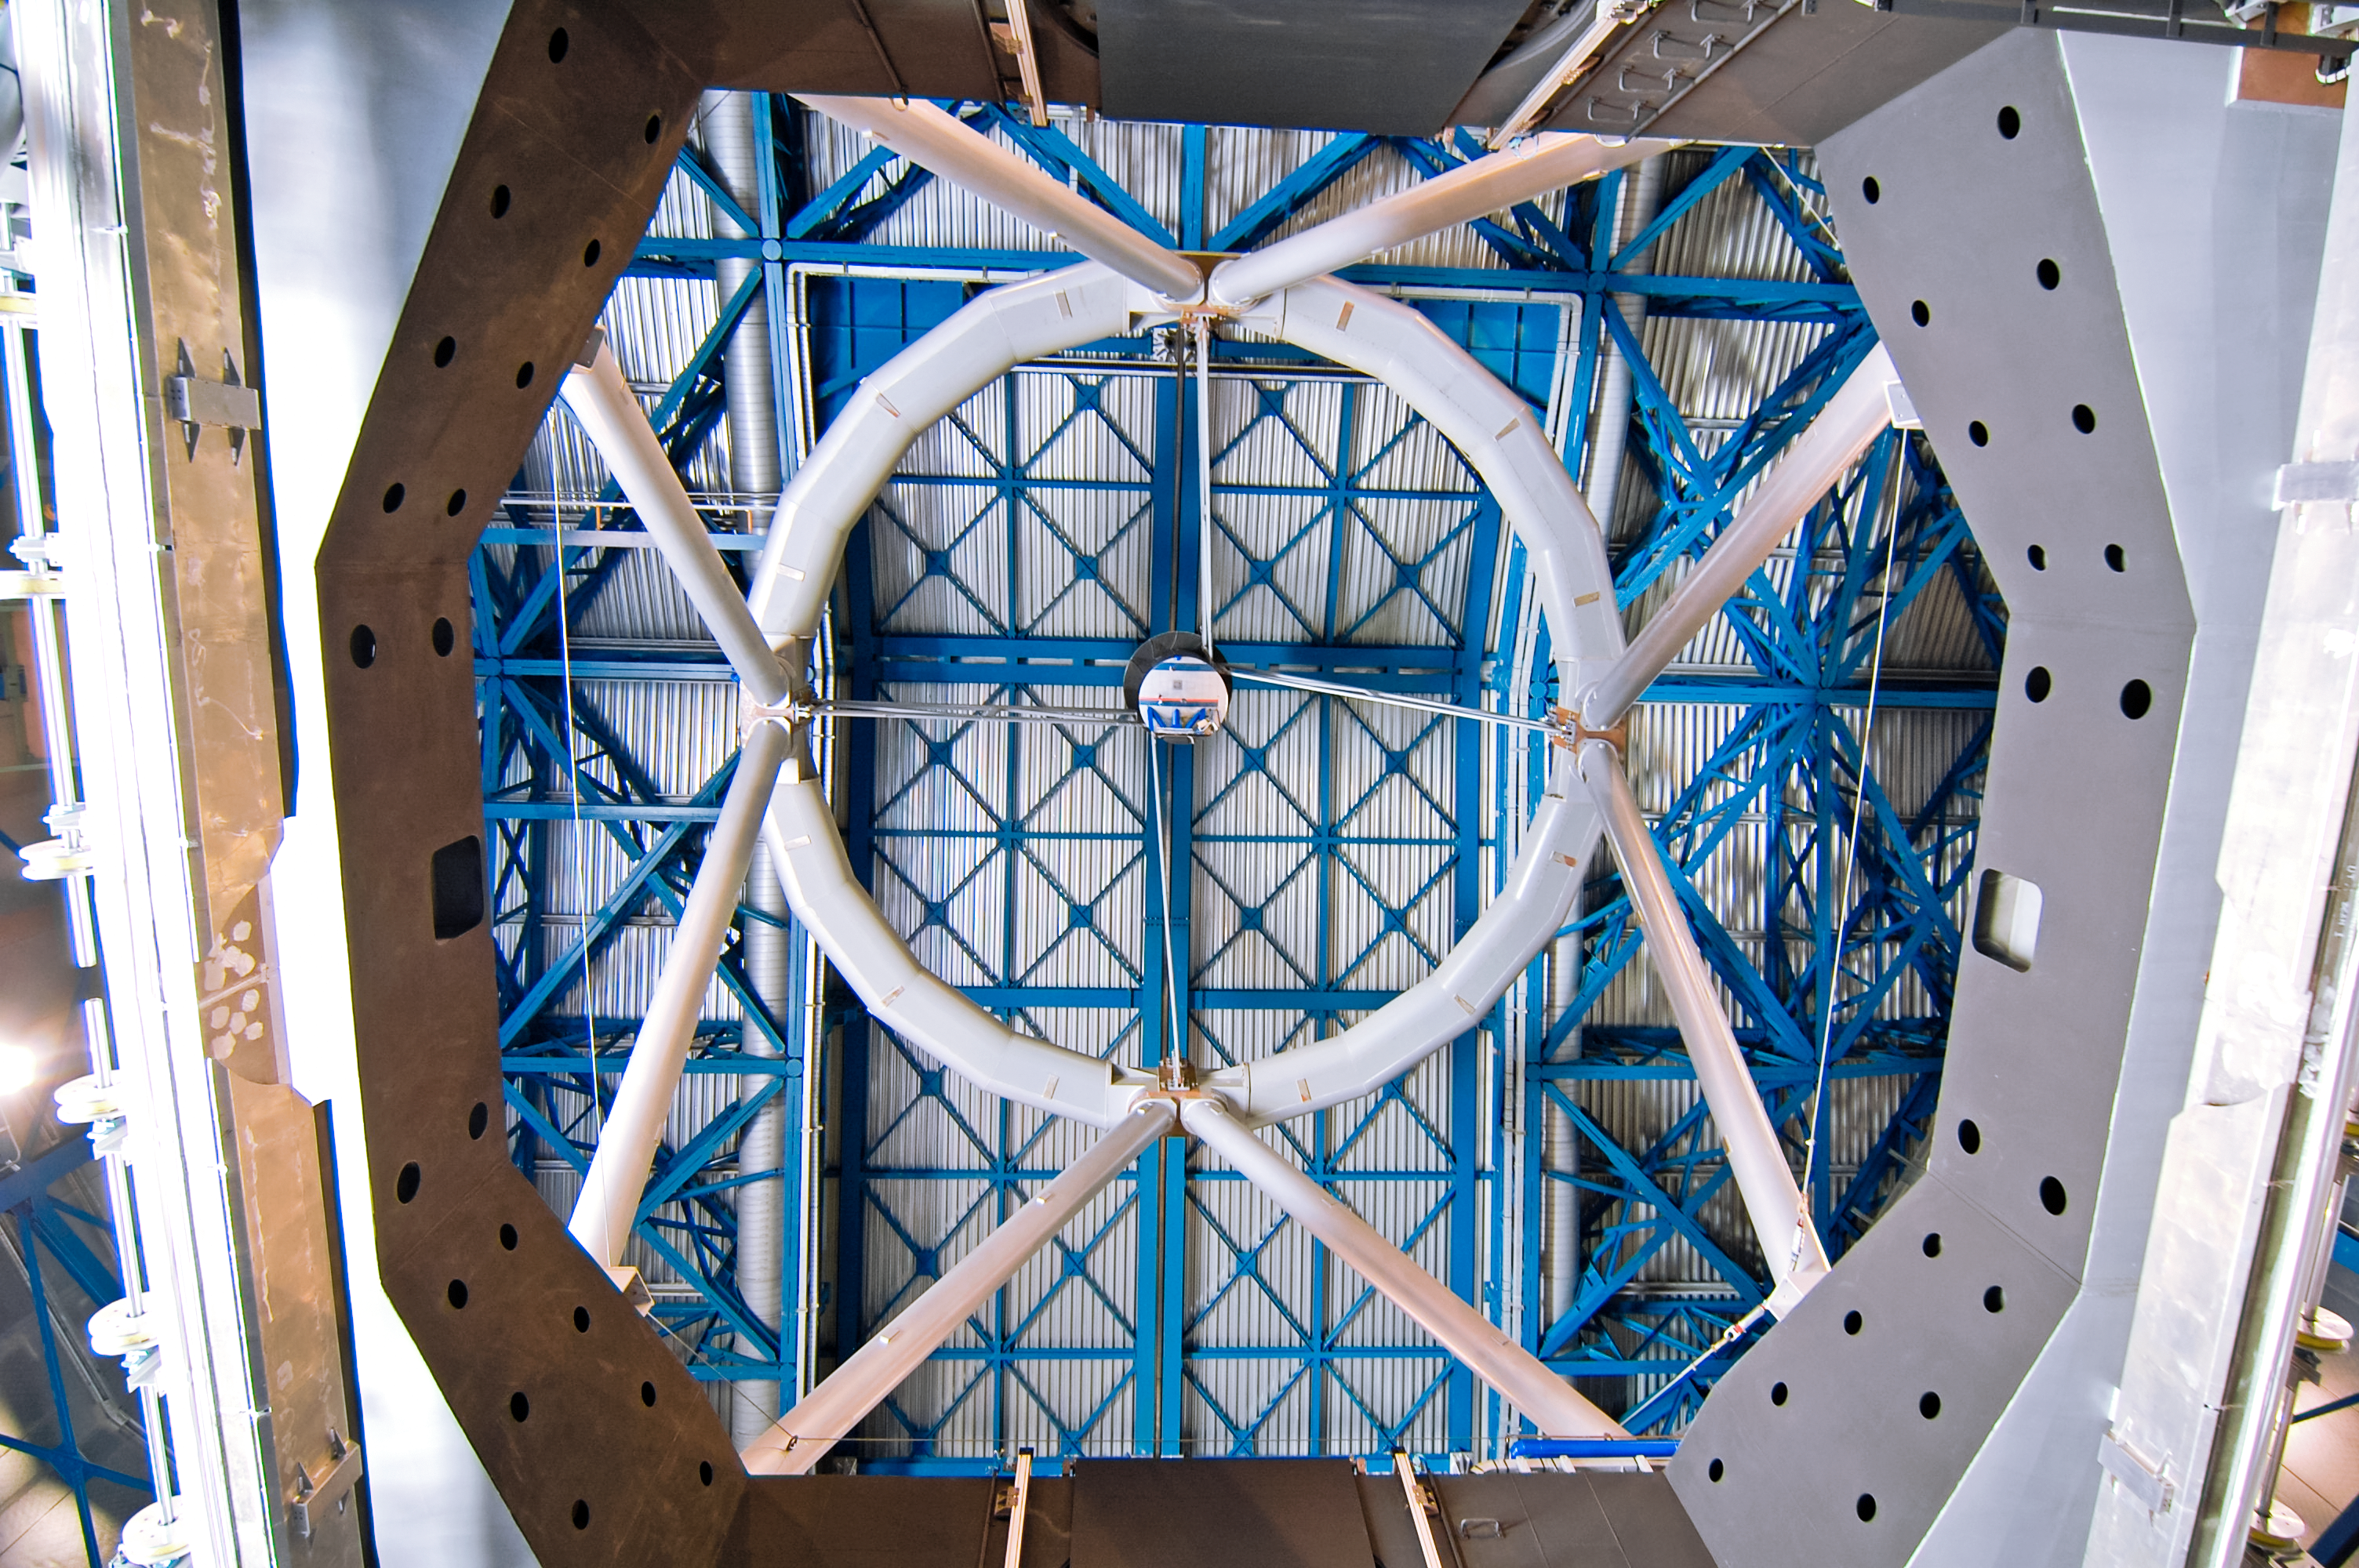

Look up

This unusual view is looking up from within a telescope enclosure.

Credit: G. Brammer/ESO